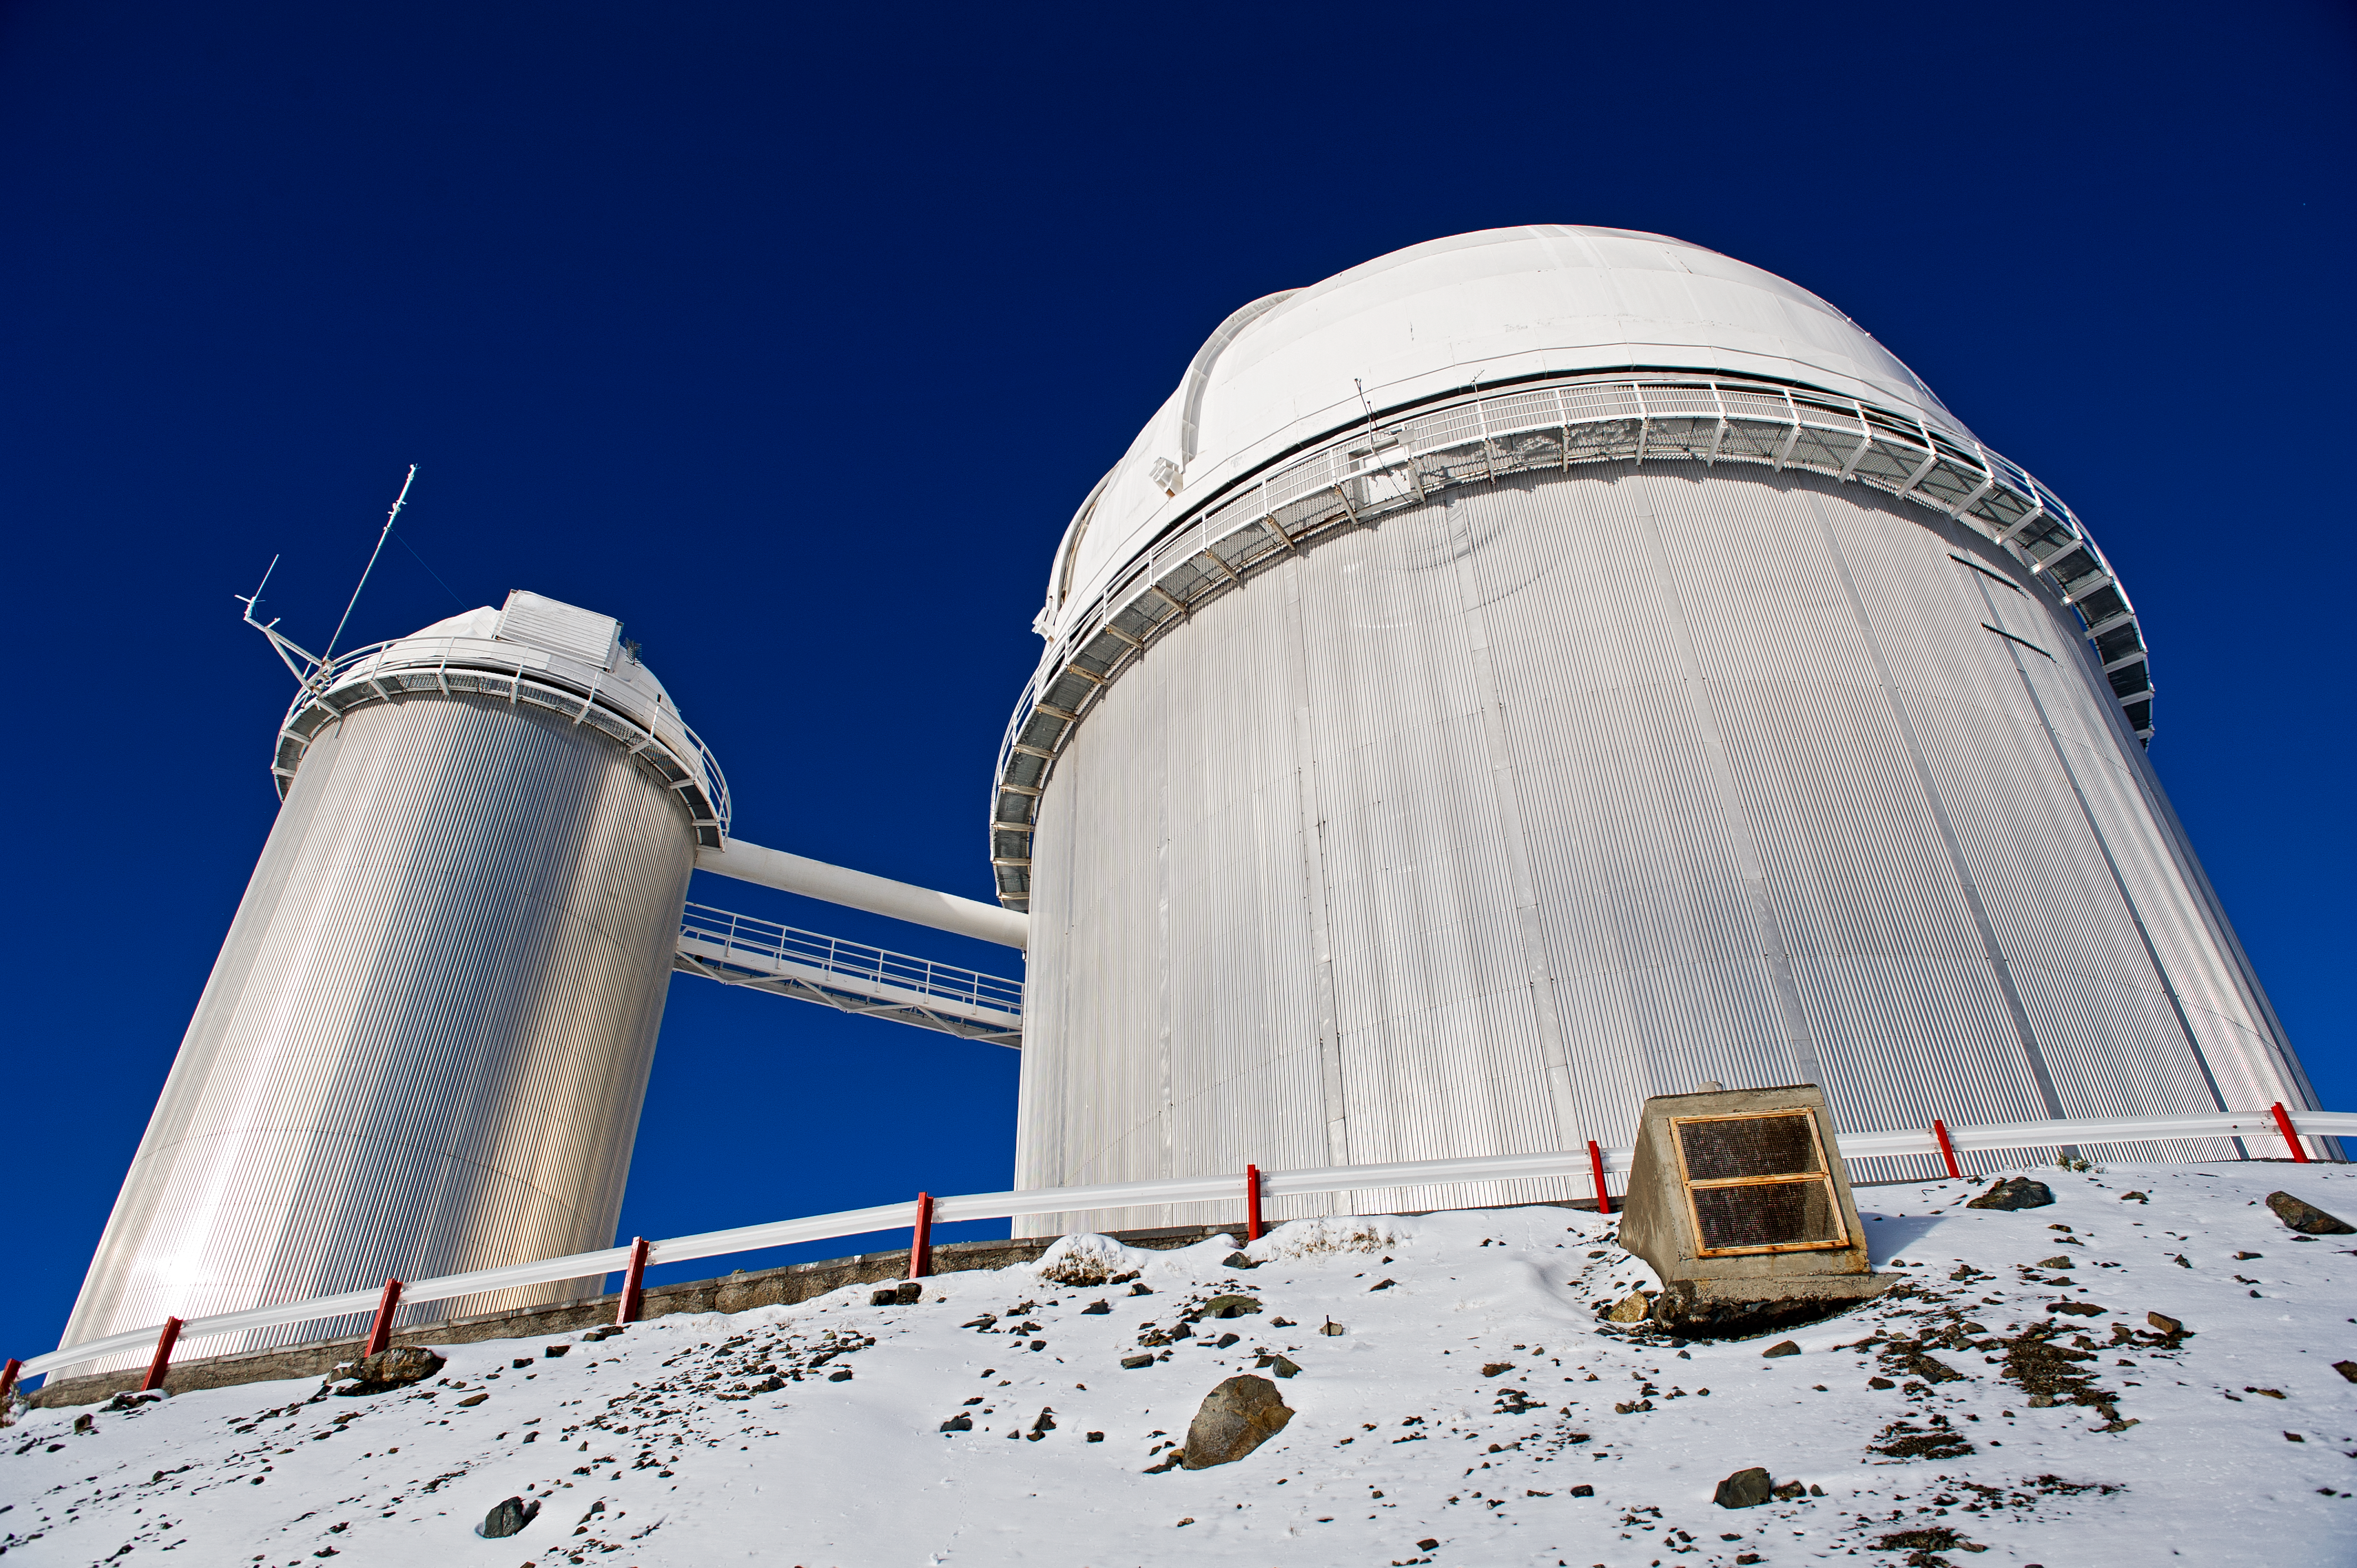

Exoplanet hunter

The ESO 3.6m telescope features HARPS: the High Accuracy Radial velocity Planet Searcher, dedicated to the search for extrasolar planets.

Credit: ESO/José Francisco Salgado (josefrancisco.org)